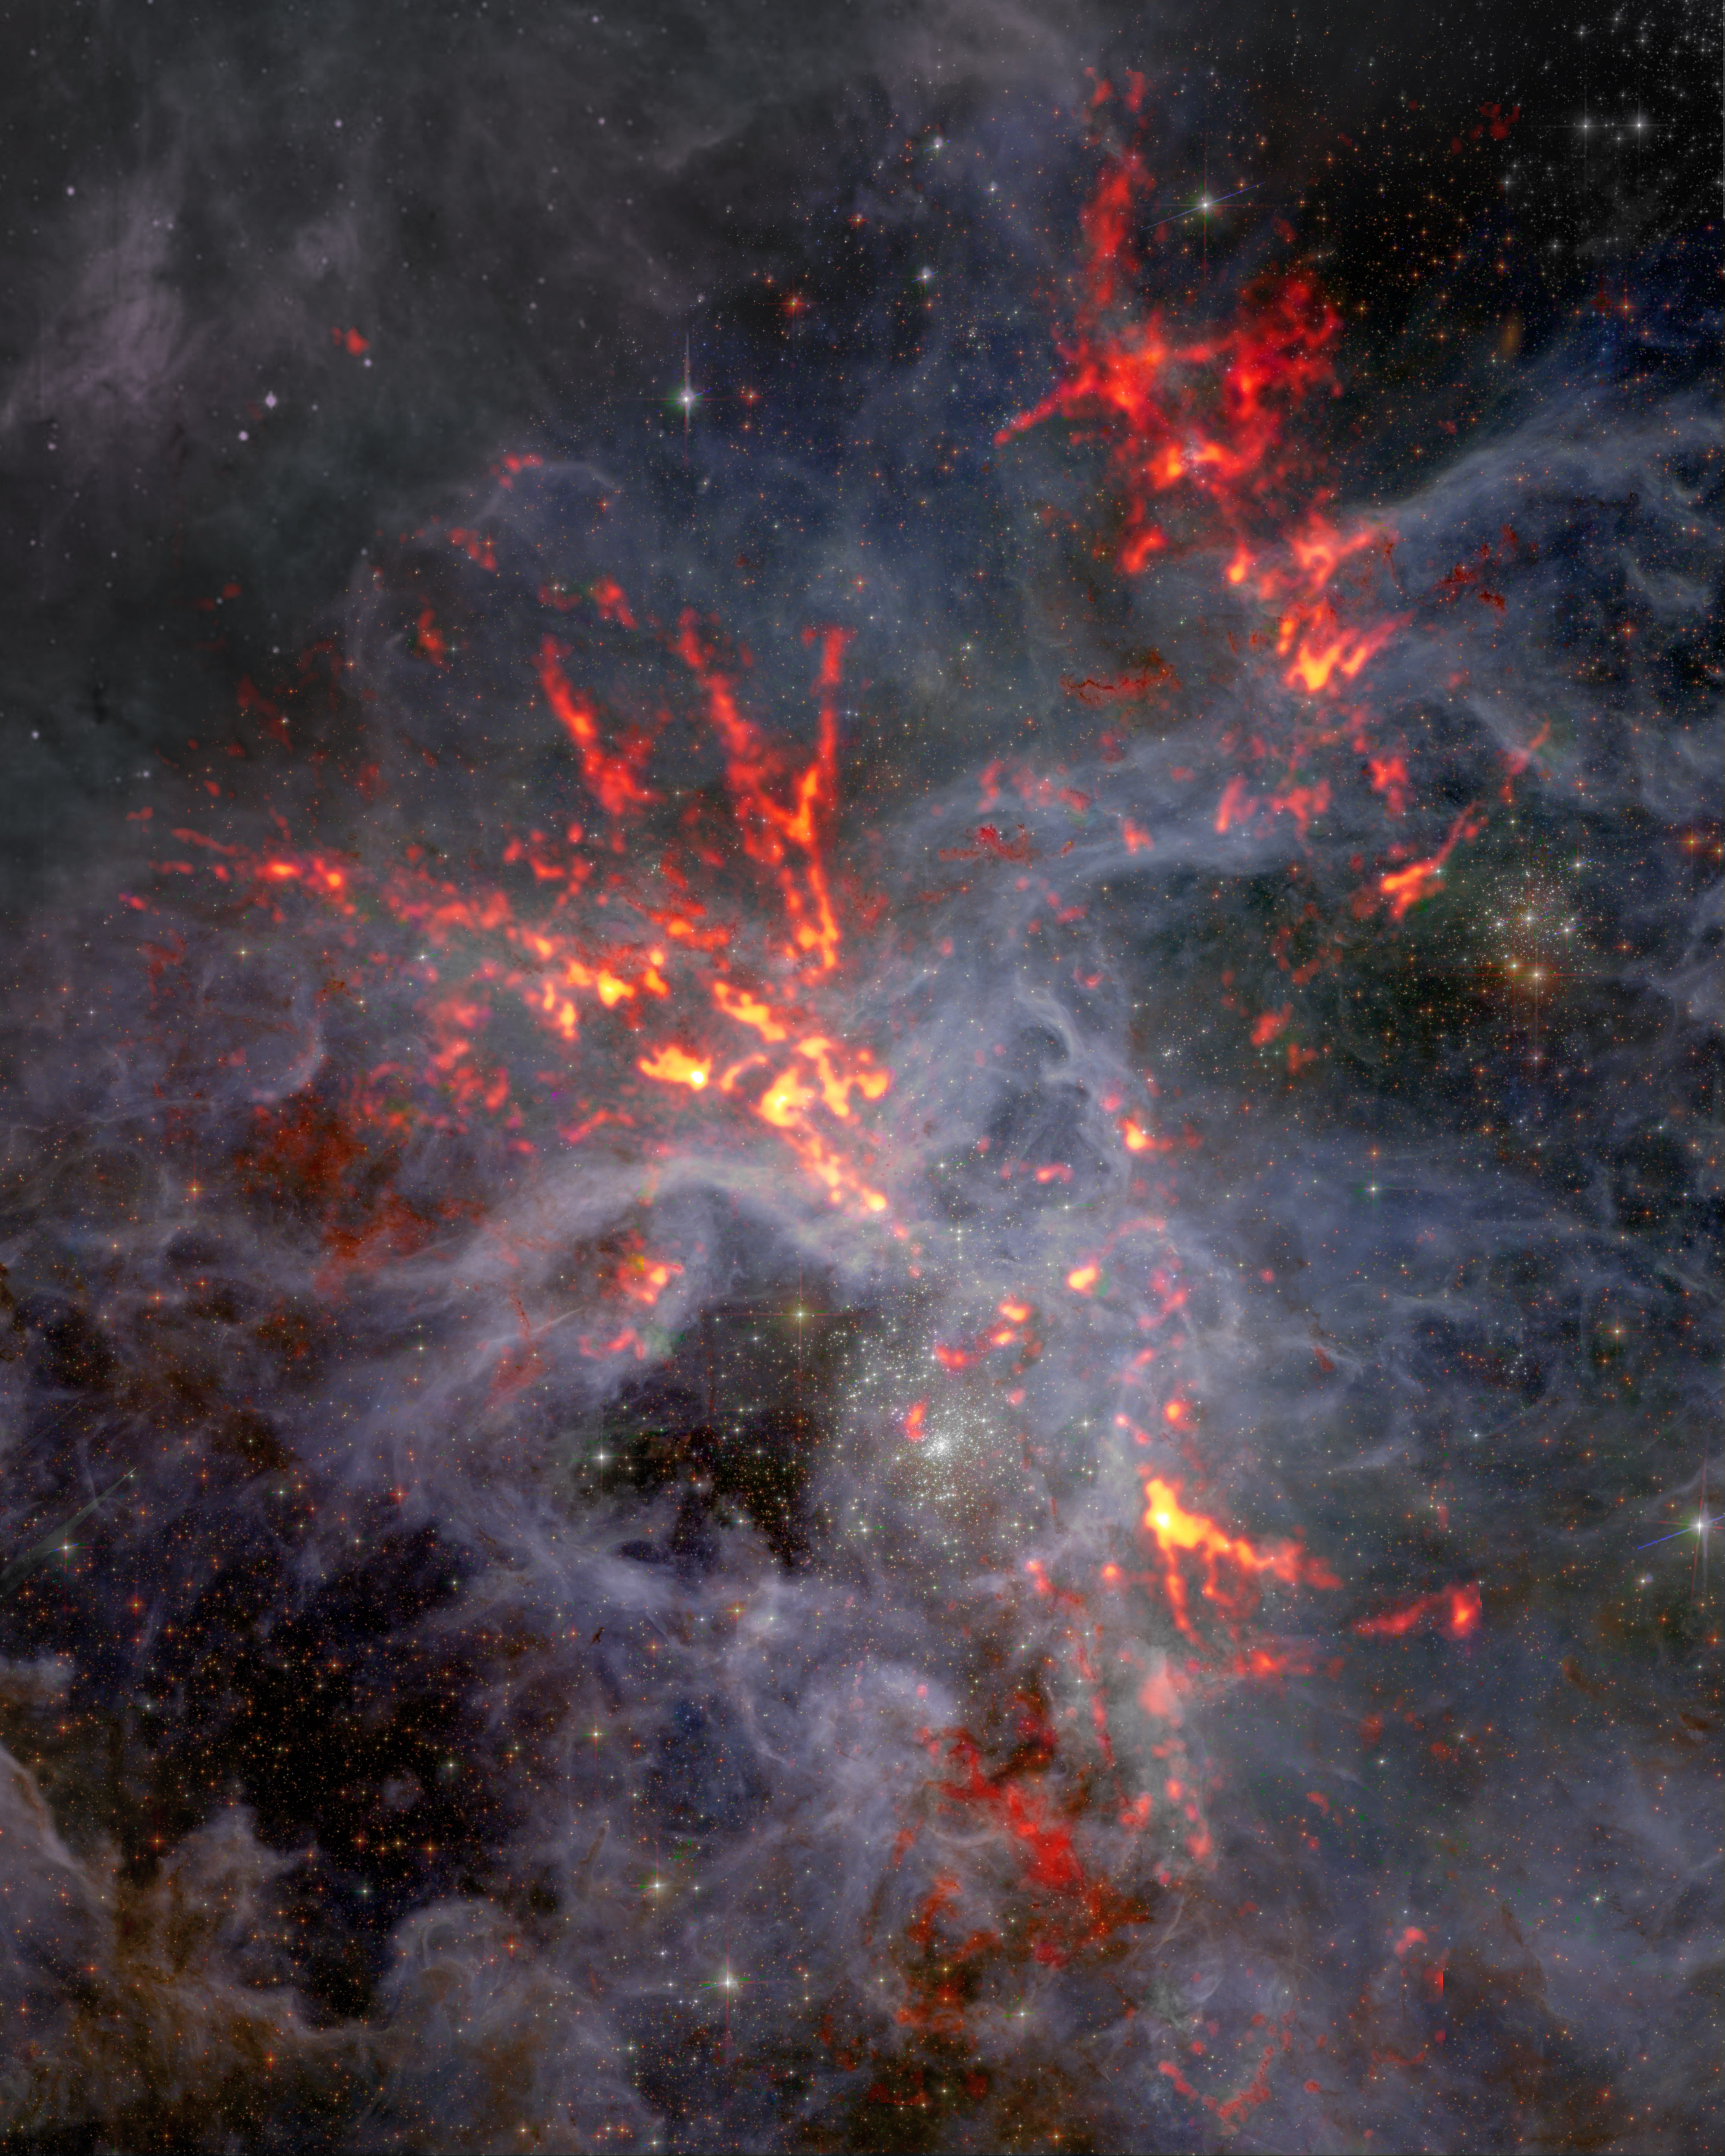

Composite image of 30 Doradus in the Large Magellanic Cloud

30 Doradus is a large star-forming region located in the heart of the Tarantula Nebula. Shown here in composite, the red/orange millimeter-wavelength data from the Atacama Large Millimeter/submillimeter Array (ALMA) stands out like stringlike filaments against optical data from the Hubble Space Telescope (HST). Scientists studying 30 Dor discovered that despite intense stellar feedback— which is known to moderate or decrease the birth rate of stars— gravity continues to shape the region, giving rise to star formation.

Credit: ALMA (ESO/NAOJ/NRAO), T. Wong (U. Illinois, Urbana-Champaign); S. Dagnello (NRAO/AUI/NSF)